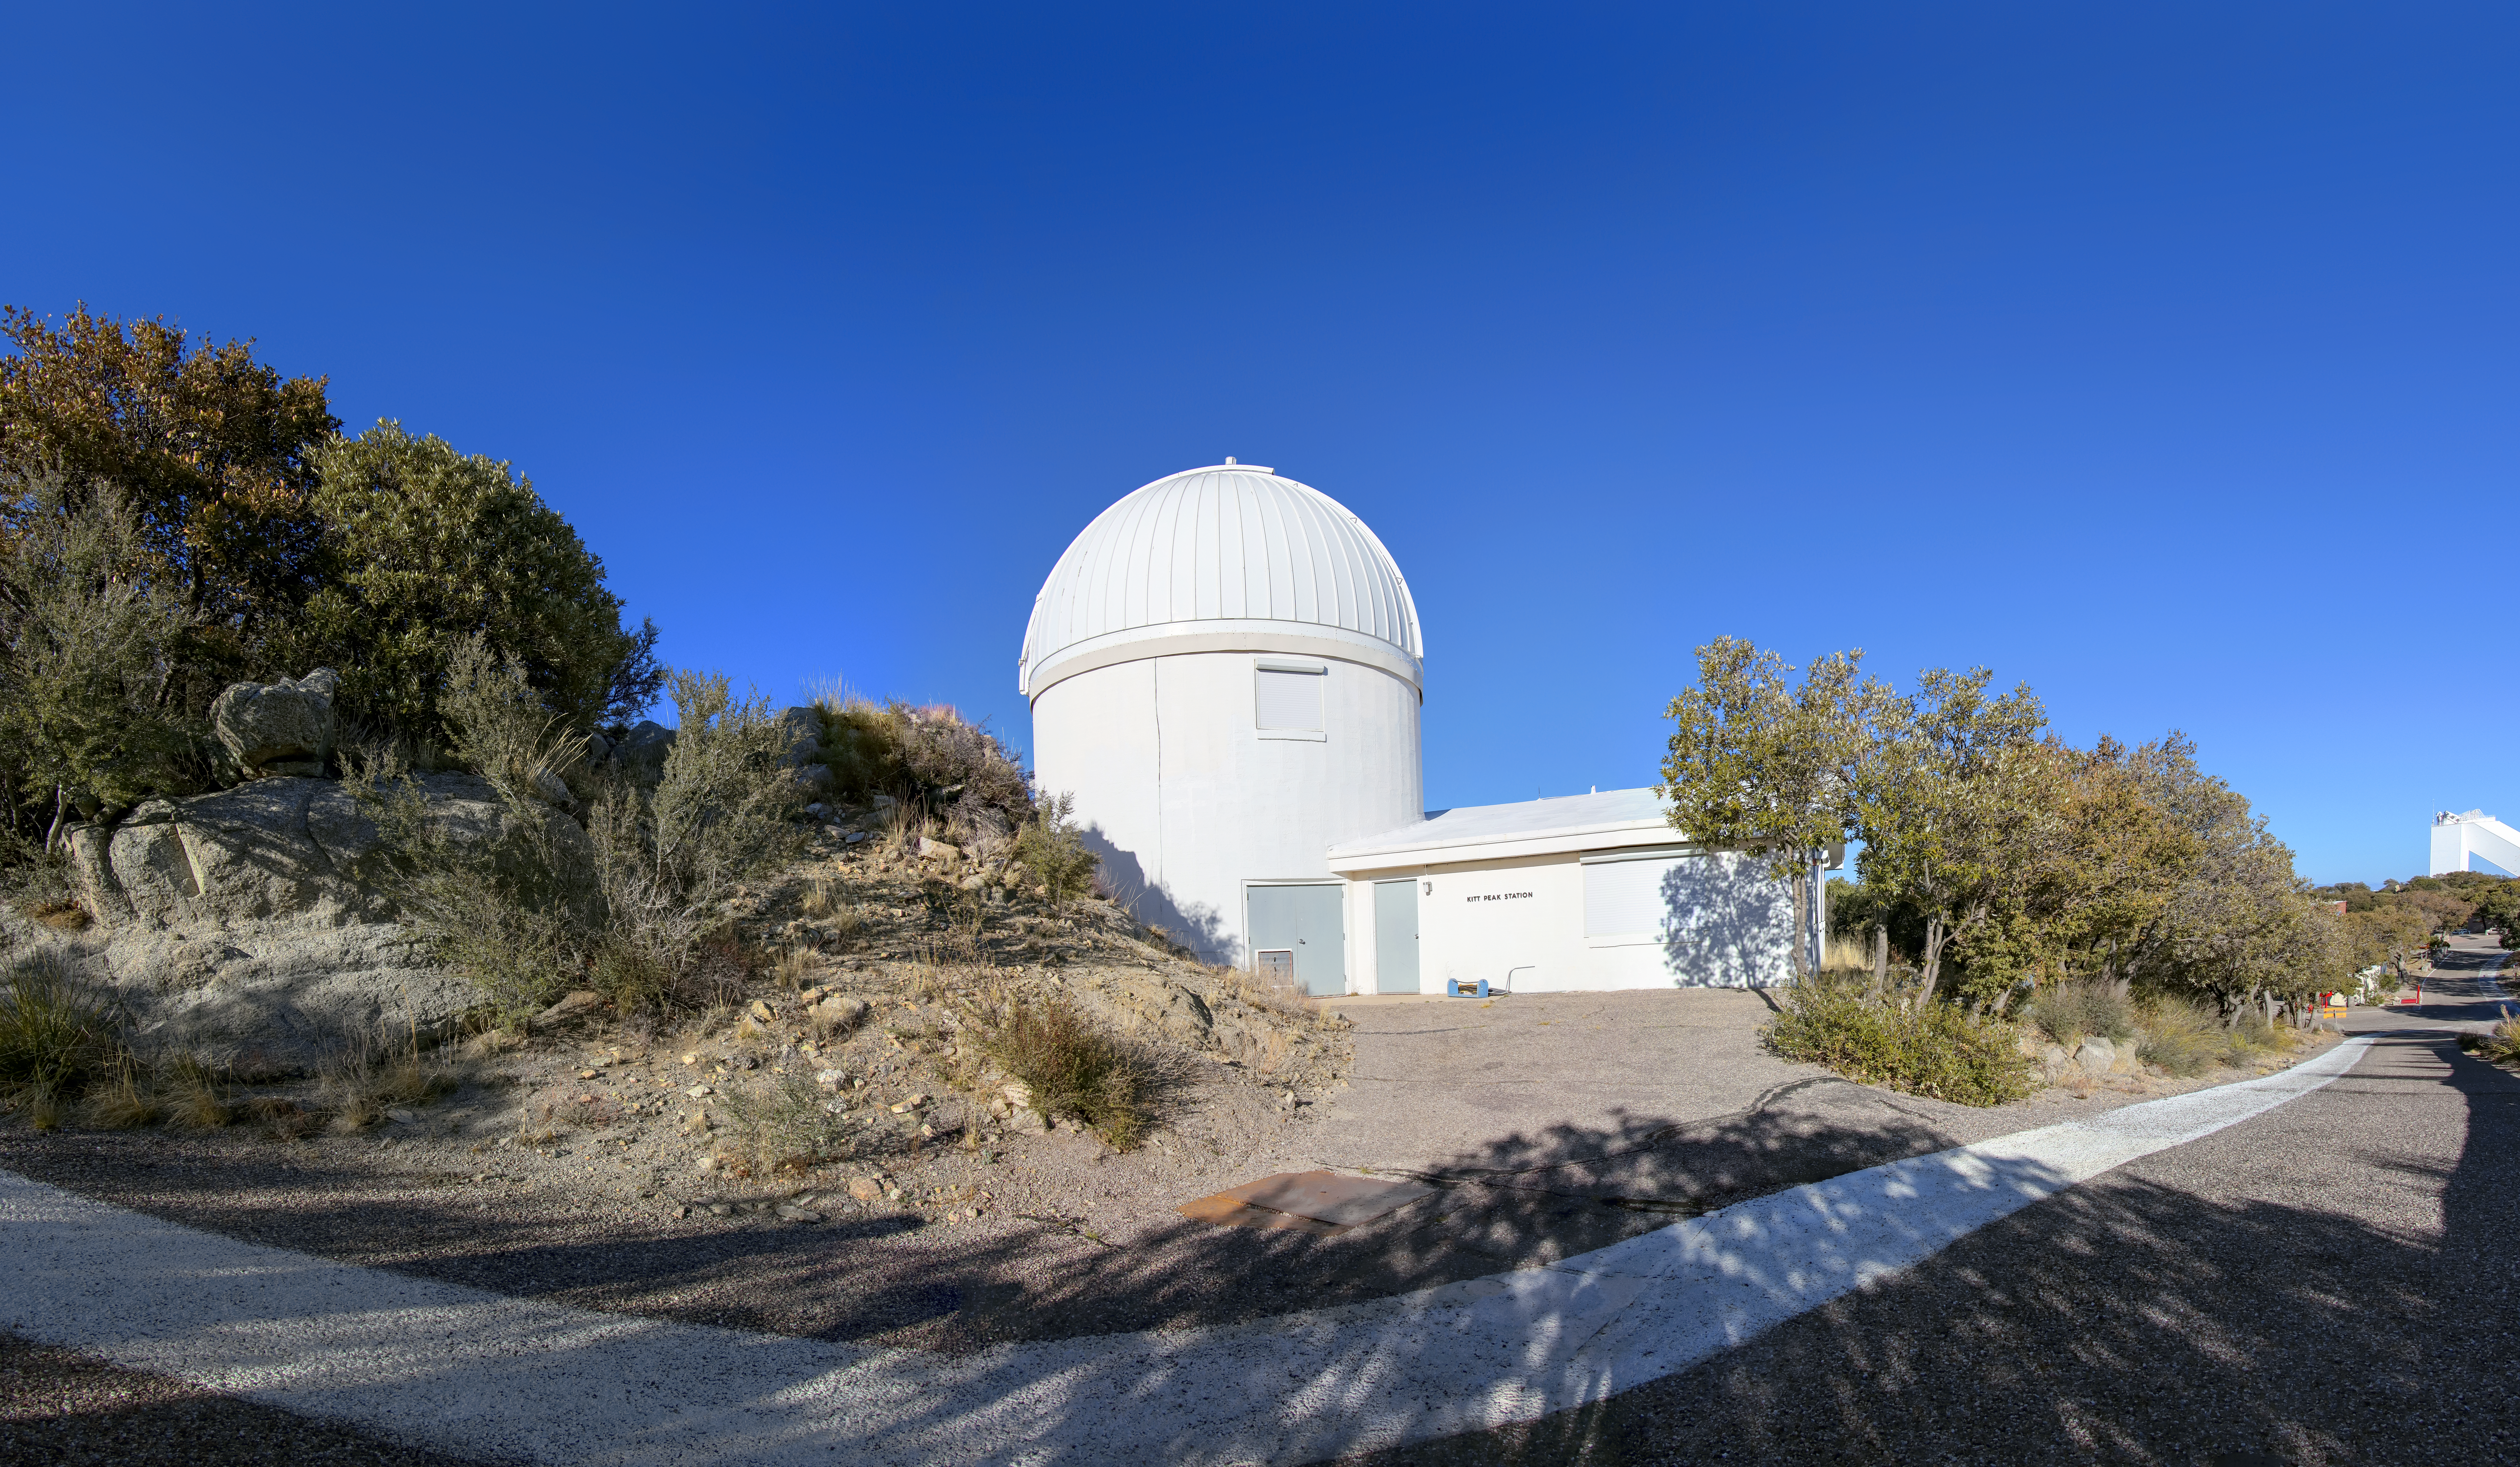

Burrell Schmidt Telescope

A stitched panorama view of the Case Western Reserve University’s Burrell Schmidt Telescope, owned and operated by Case Astronomy and located at Kitt Peak National Observatory.

Credit: NOIRLab/AURA/NSF/T. Matsopoulos